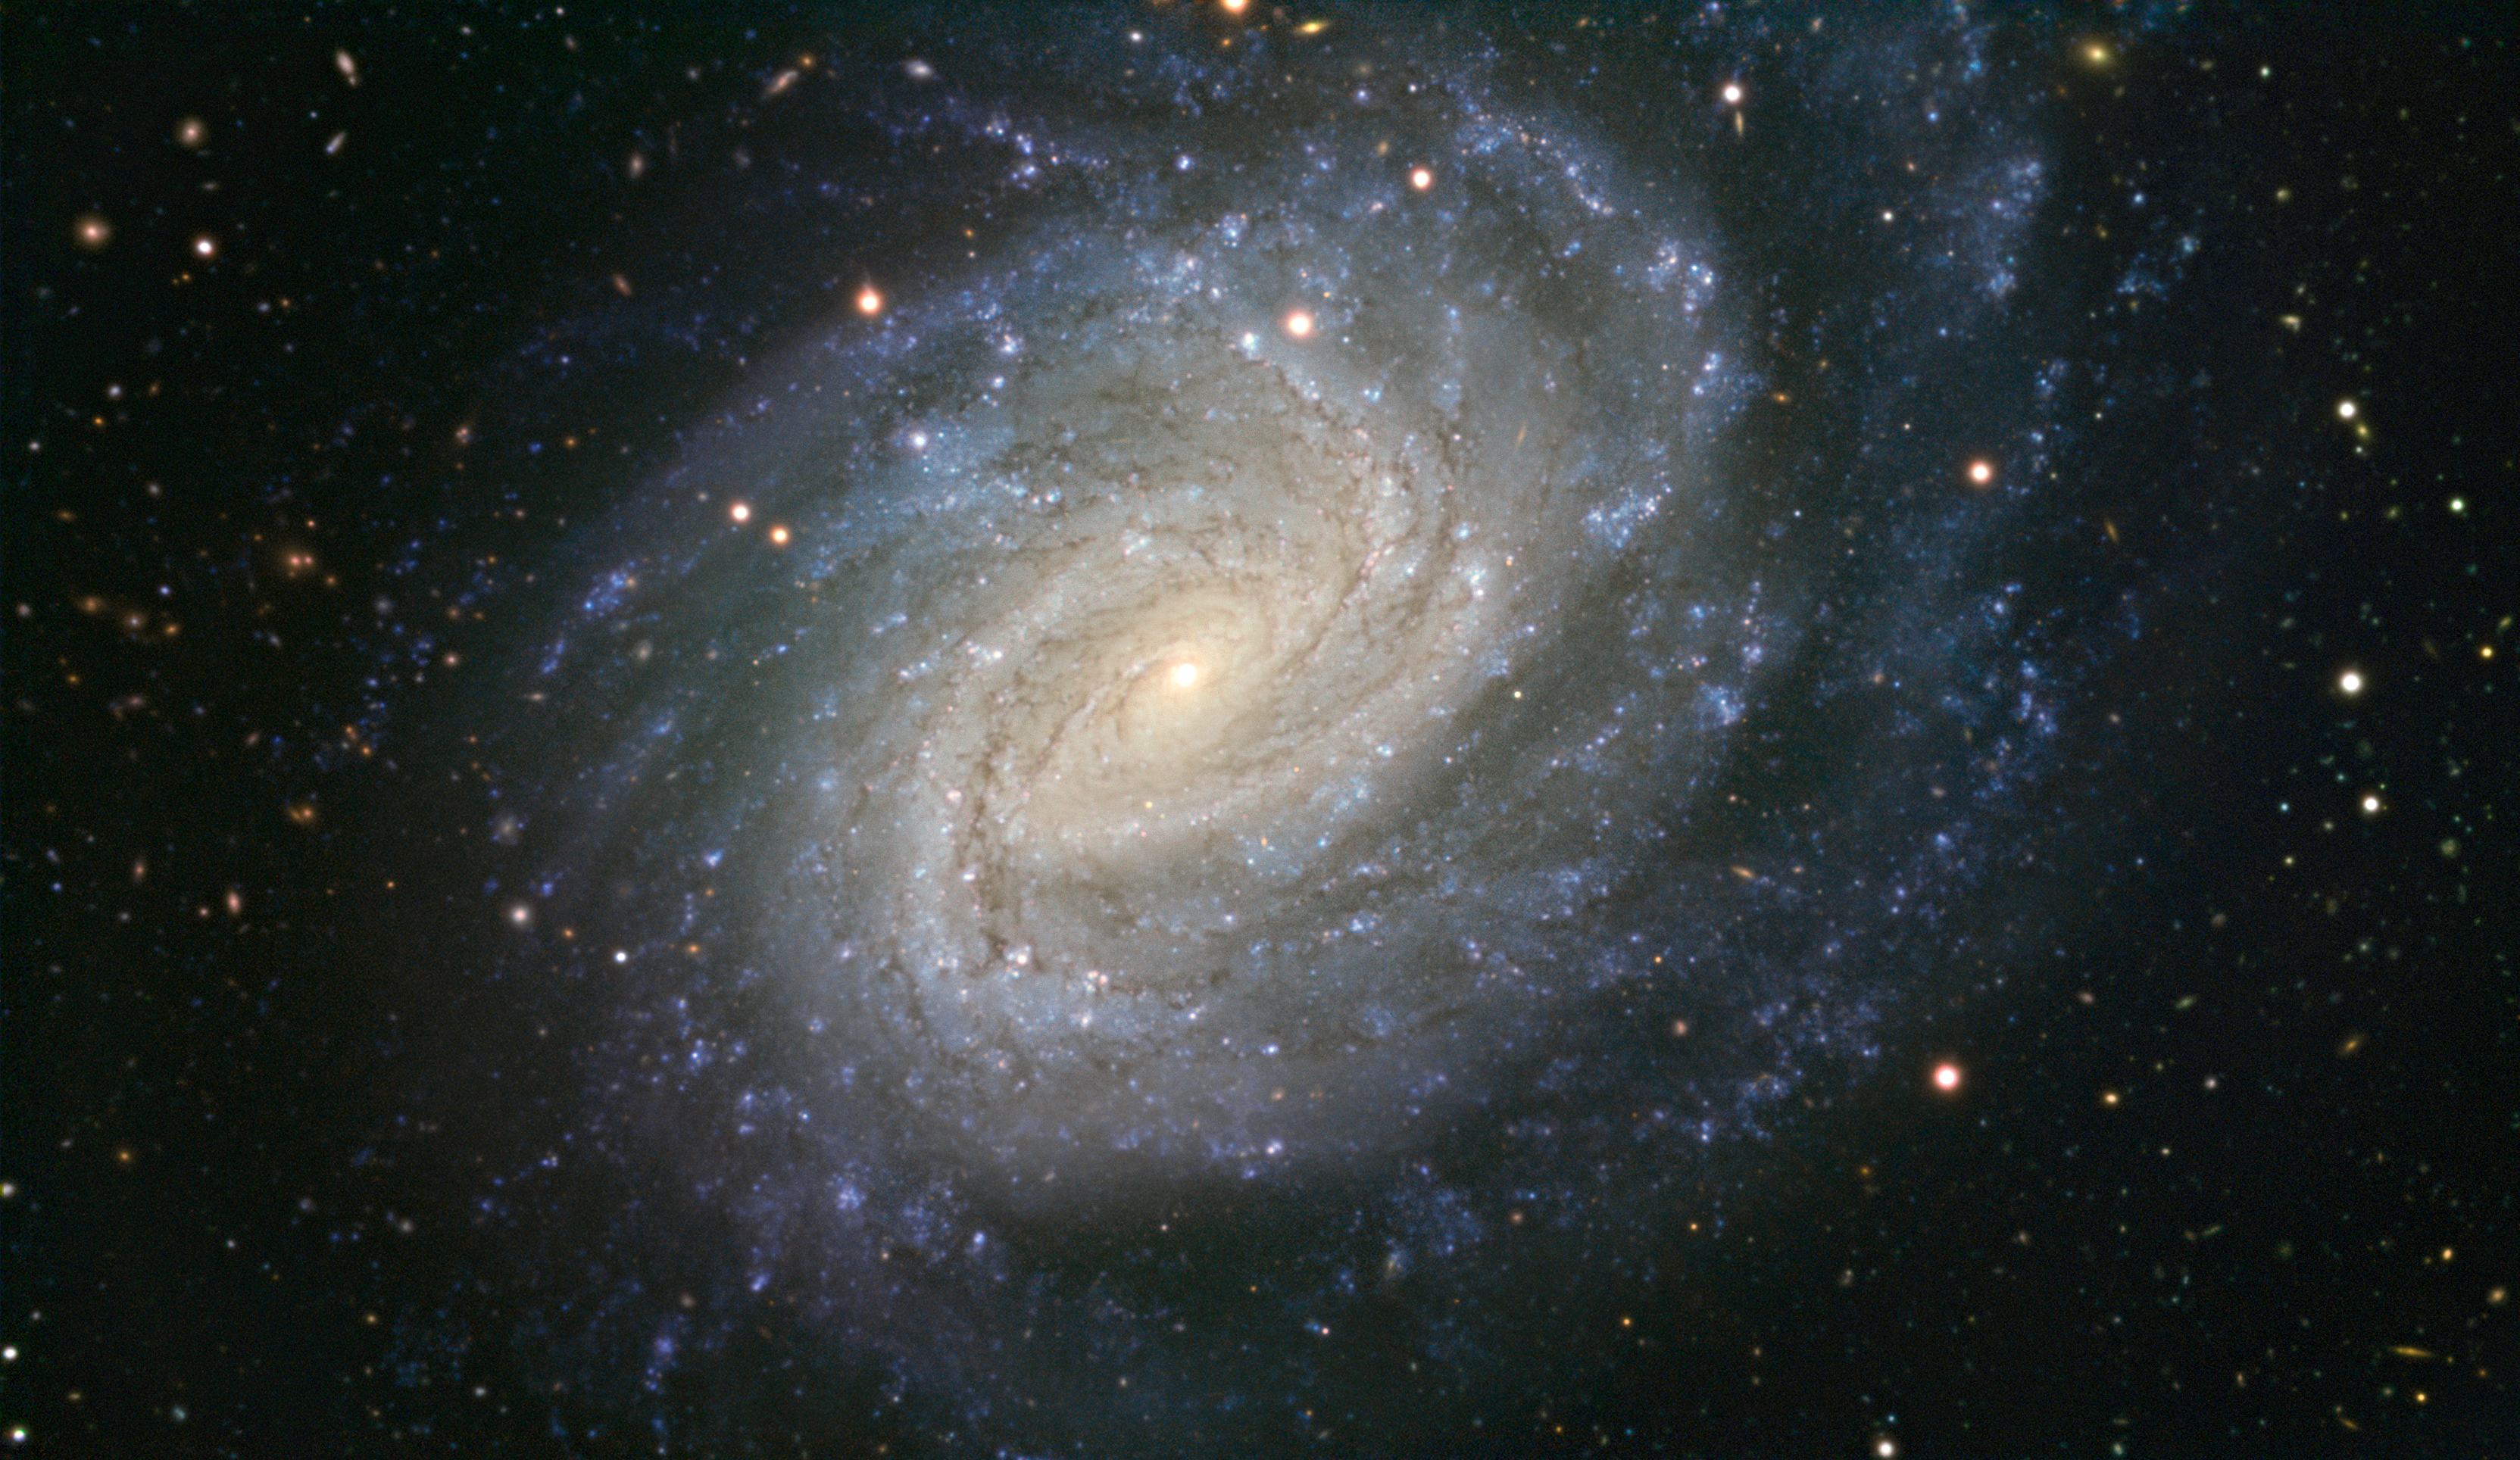

VLT image of the spiral galaxy NGC 1187

This picture taken with ESO’s Very Large Telescope shows the galaxy NGC 1187. This impressive spiral lies about 60 million light-years away in the constellation of Eridanus (The River). NGC 1187 has hosted two supernova explosions during the last thirty years, the latest one in 2007.

Credit: ESO